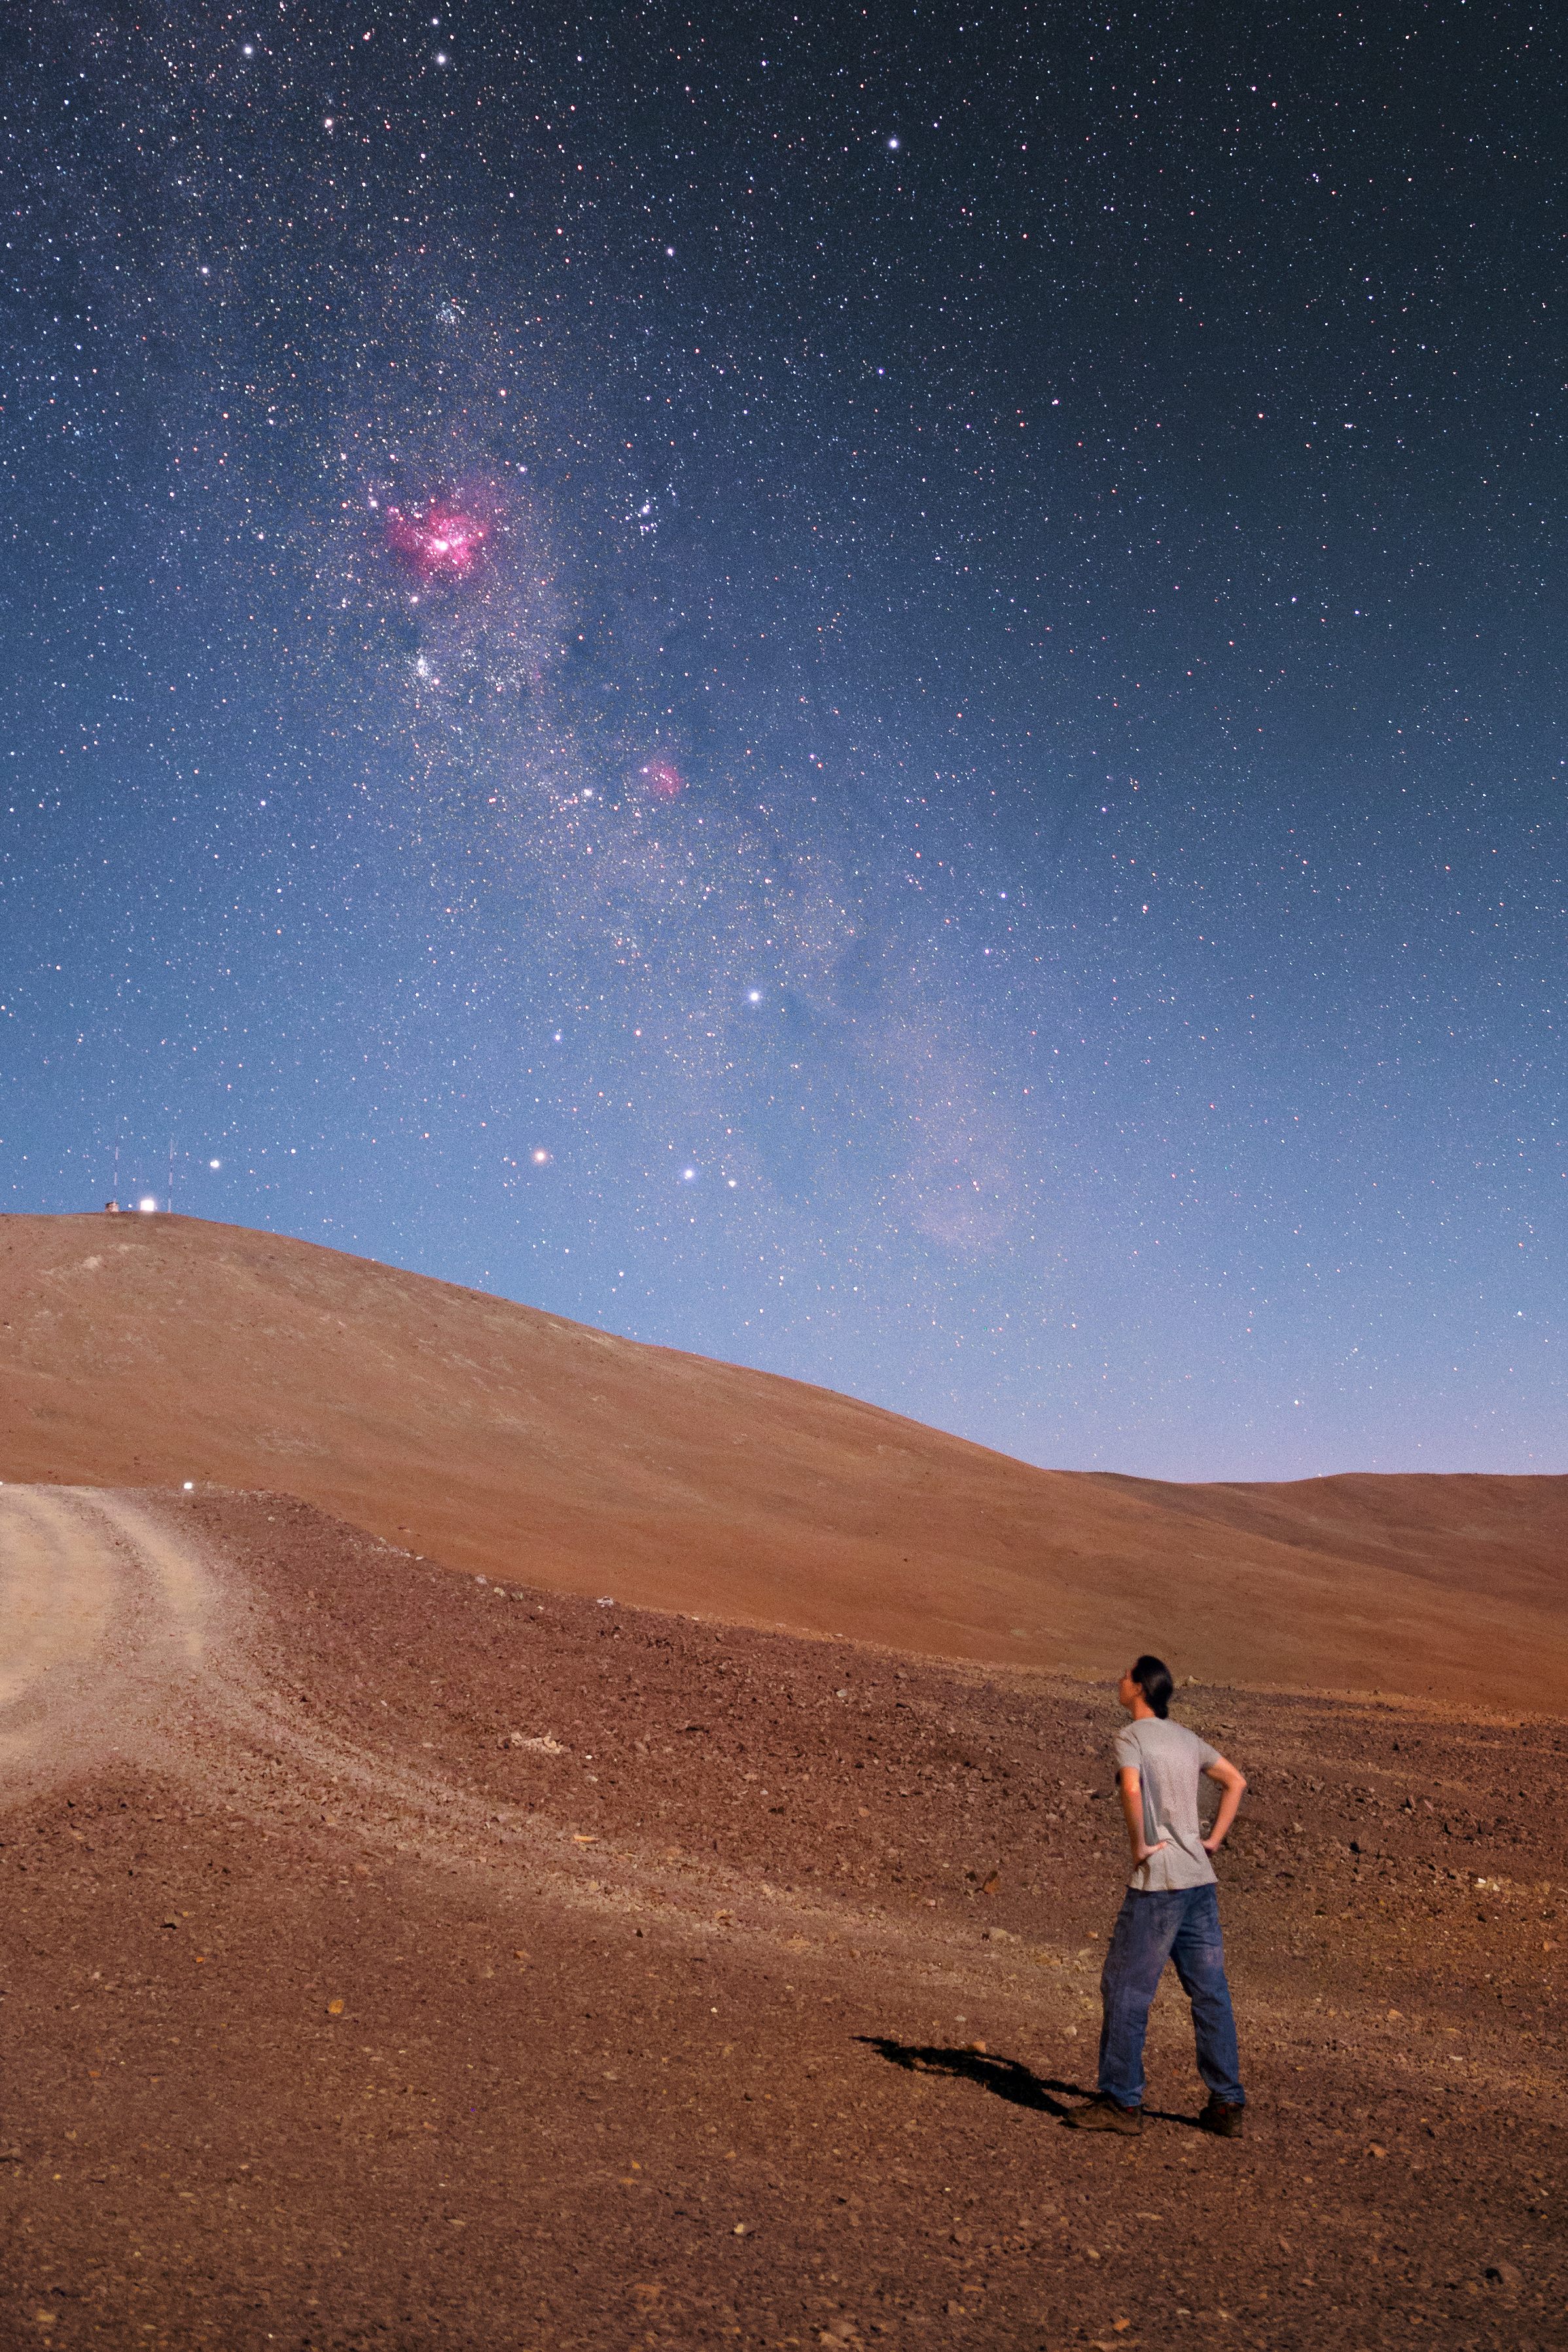

Carina Nebula under moonlight

The bright pink Carina Nebula stands out from the faint plane of the Milky Way in this spectacular skyscape from the Chilean Atacama Desert.

Credit: P. Horálek/ESO